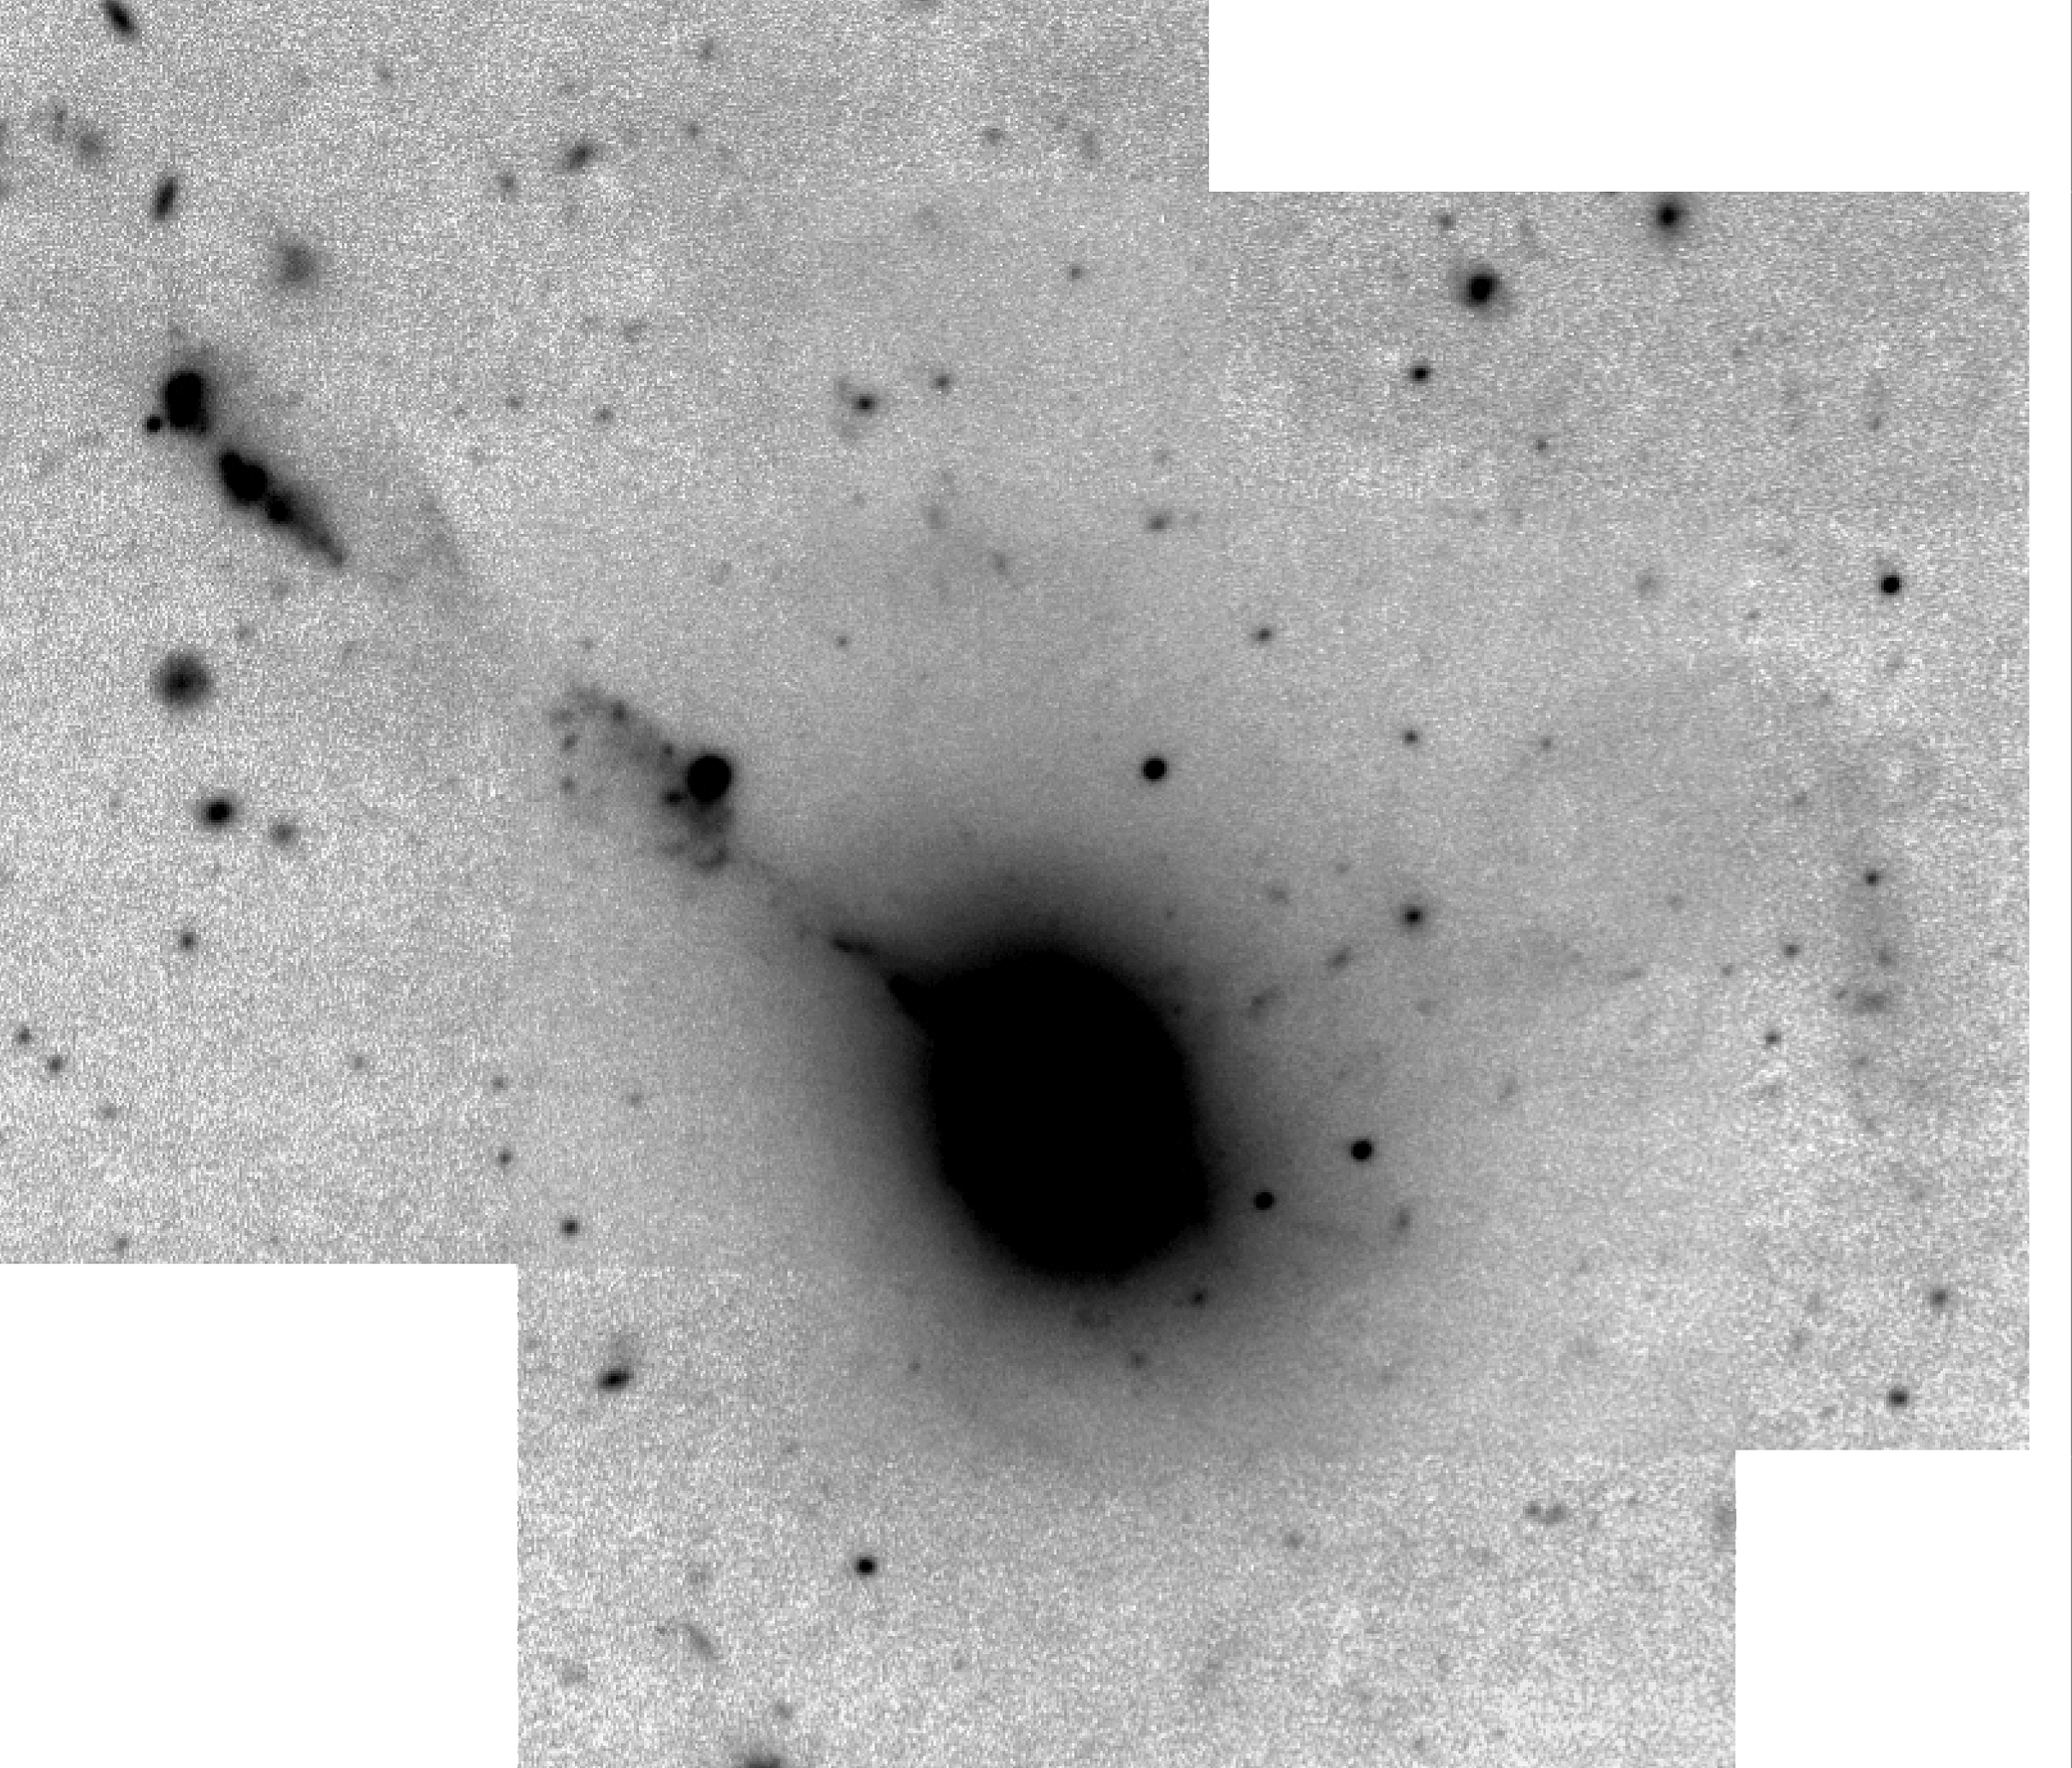

The VLT records faint structures in colliding galaxies

The image shows a view of IC 1182, based on a mosaic of sky exposures with the VLT Test Camera through a red optical filter. It shows the entire field that was observed, reproduced in "negative" (black stars on a white sky) in order to show the faint outer structures.

Credit: ESO